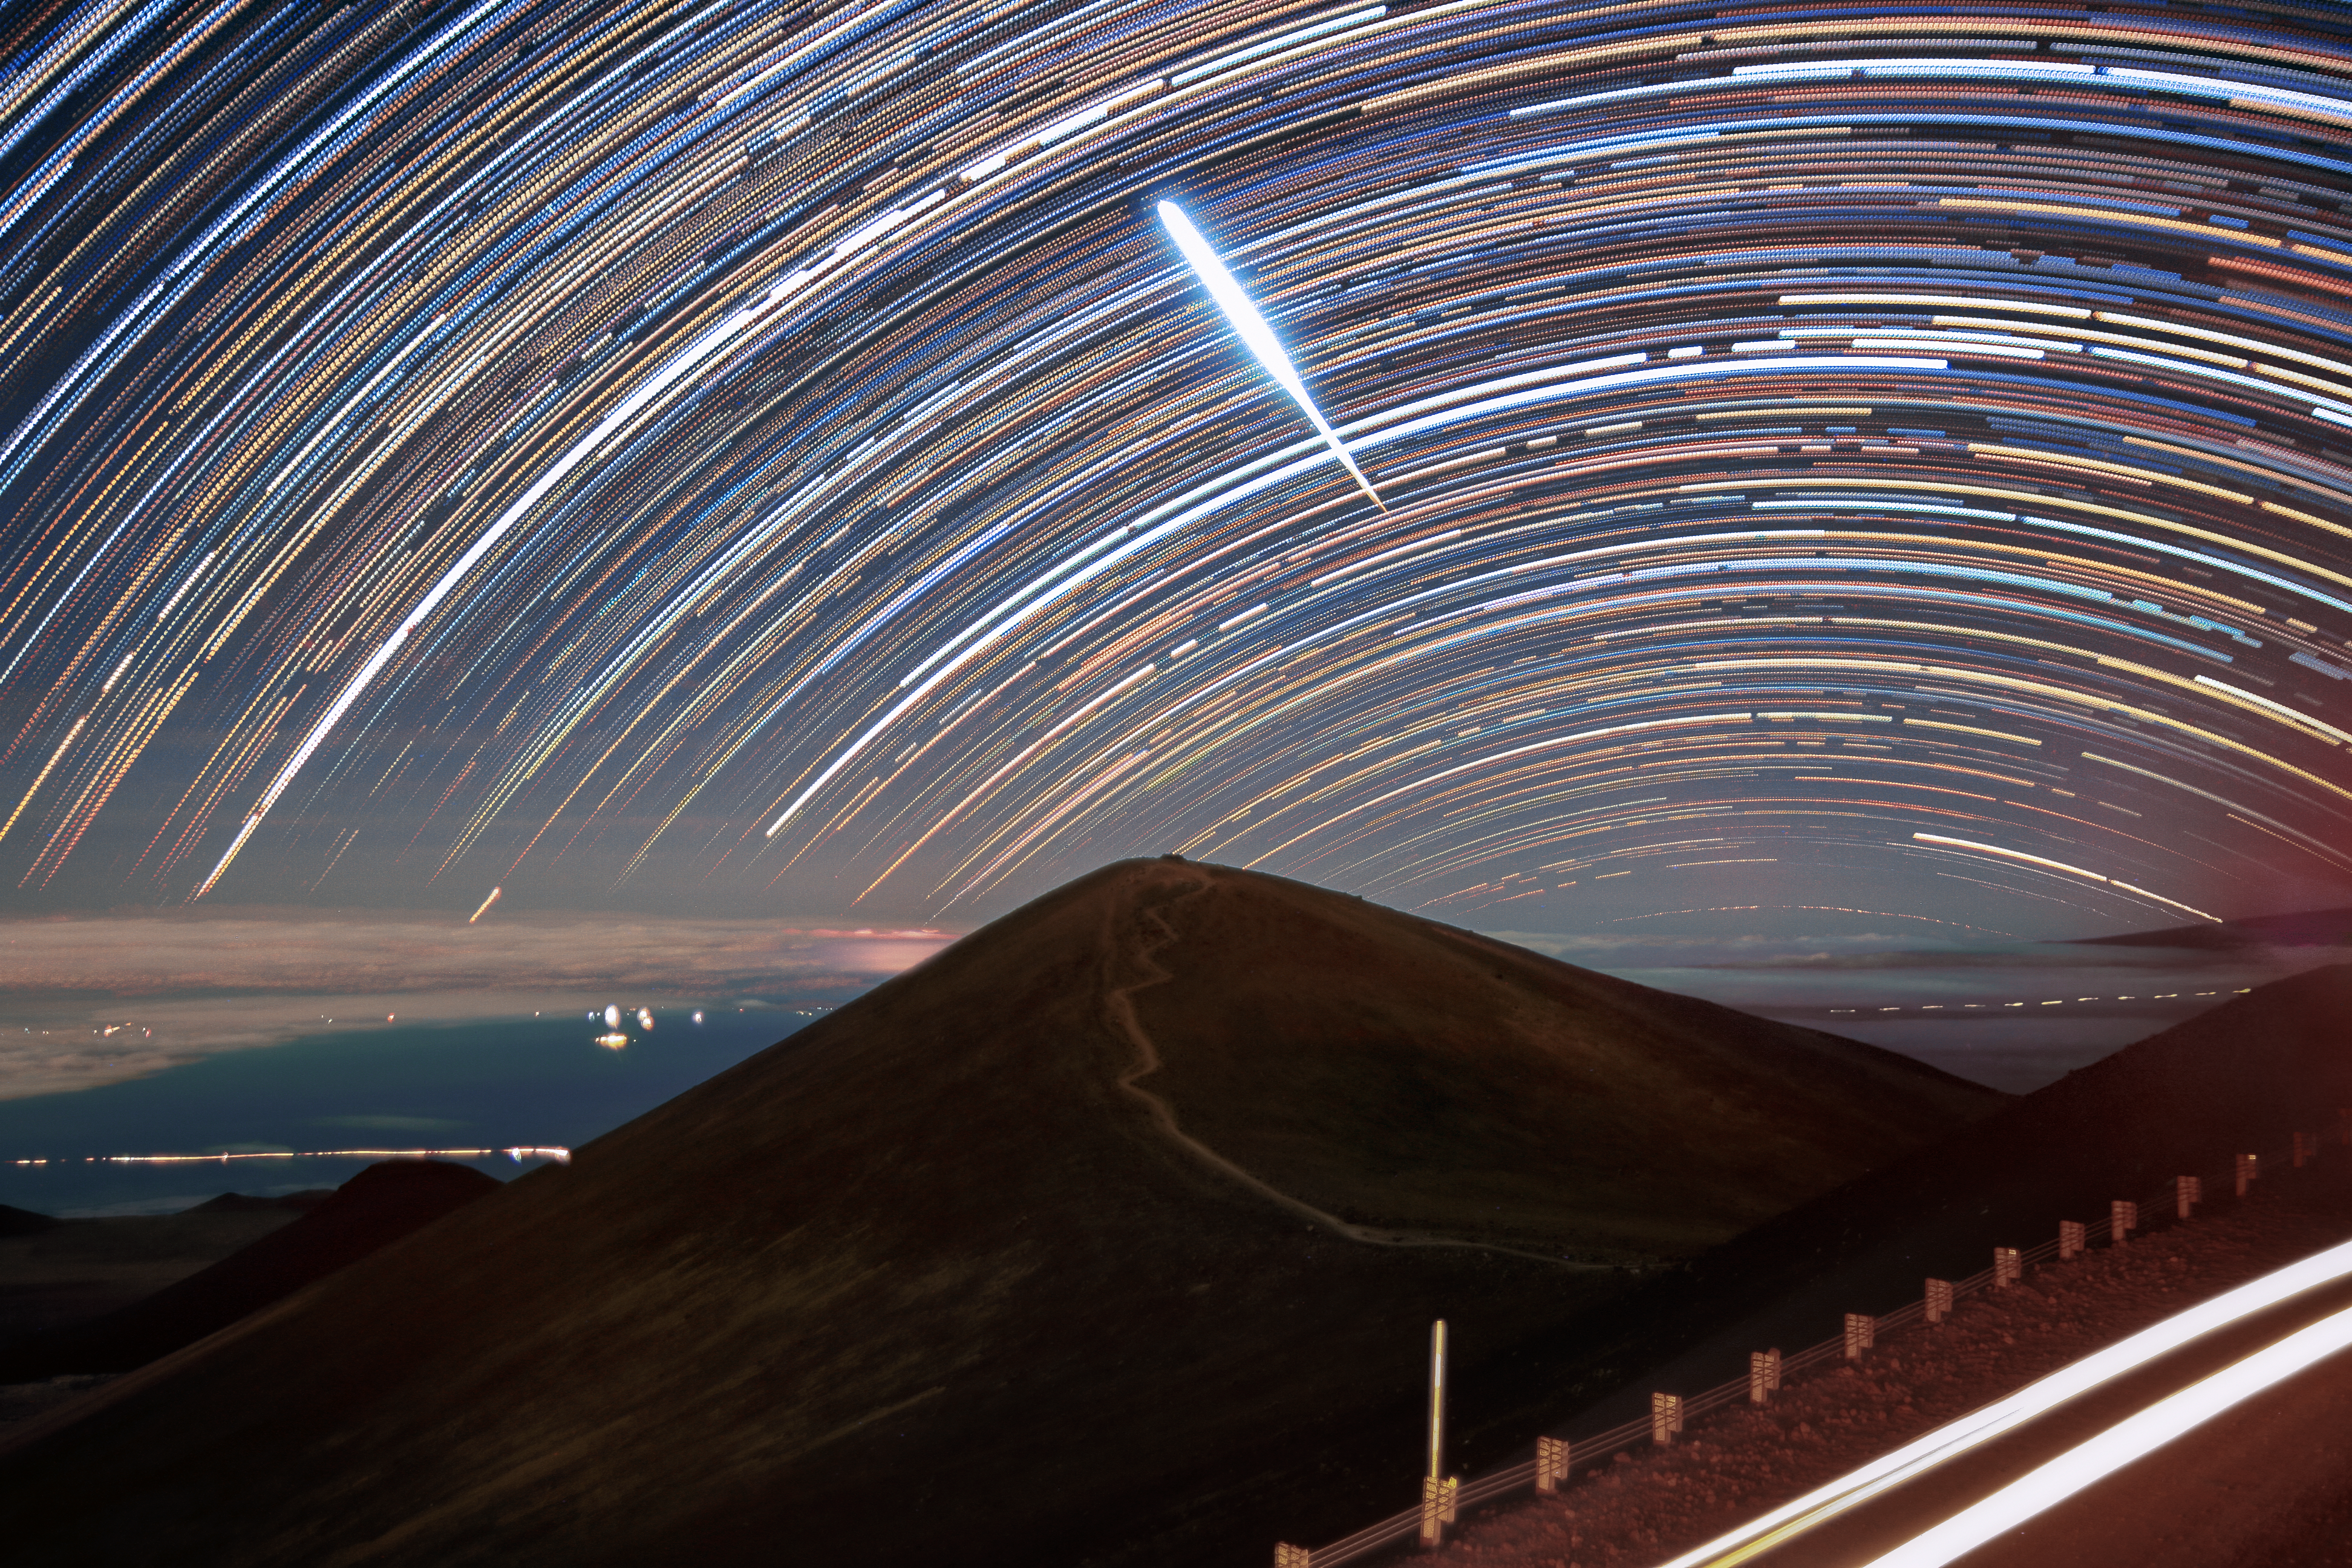

Fireball Flies Above Gemini North (Timelapse)

This image, a composite of images taken using the Maunakea live webcam near the Gemini North telescope, captures a fireball streaking across the night sky above Hawai‘i. Gemini North is one half of the International Gemini Observatory, funded in part by the U.S. National Science Foundation (NSF) and operated by NSF NOIRLab.

A still image of this fireball was featured as a NOIRLab Image of the Week.

Credit: International Gemini Observatory/NOIRLab/NSF/AURA